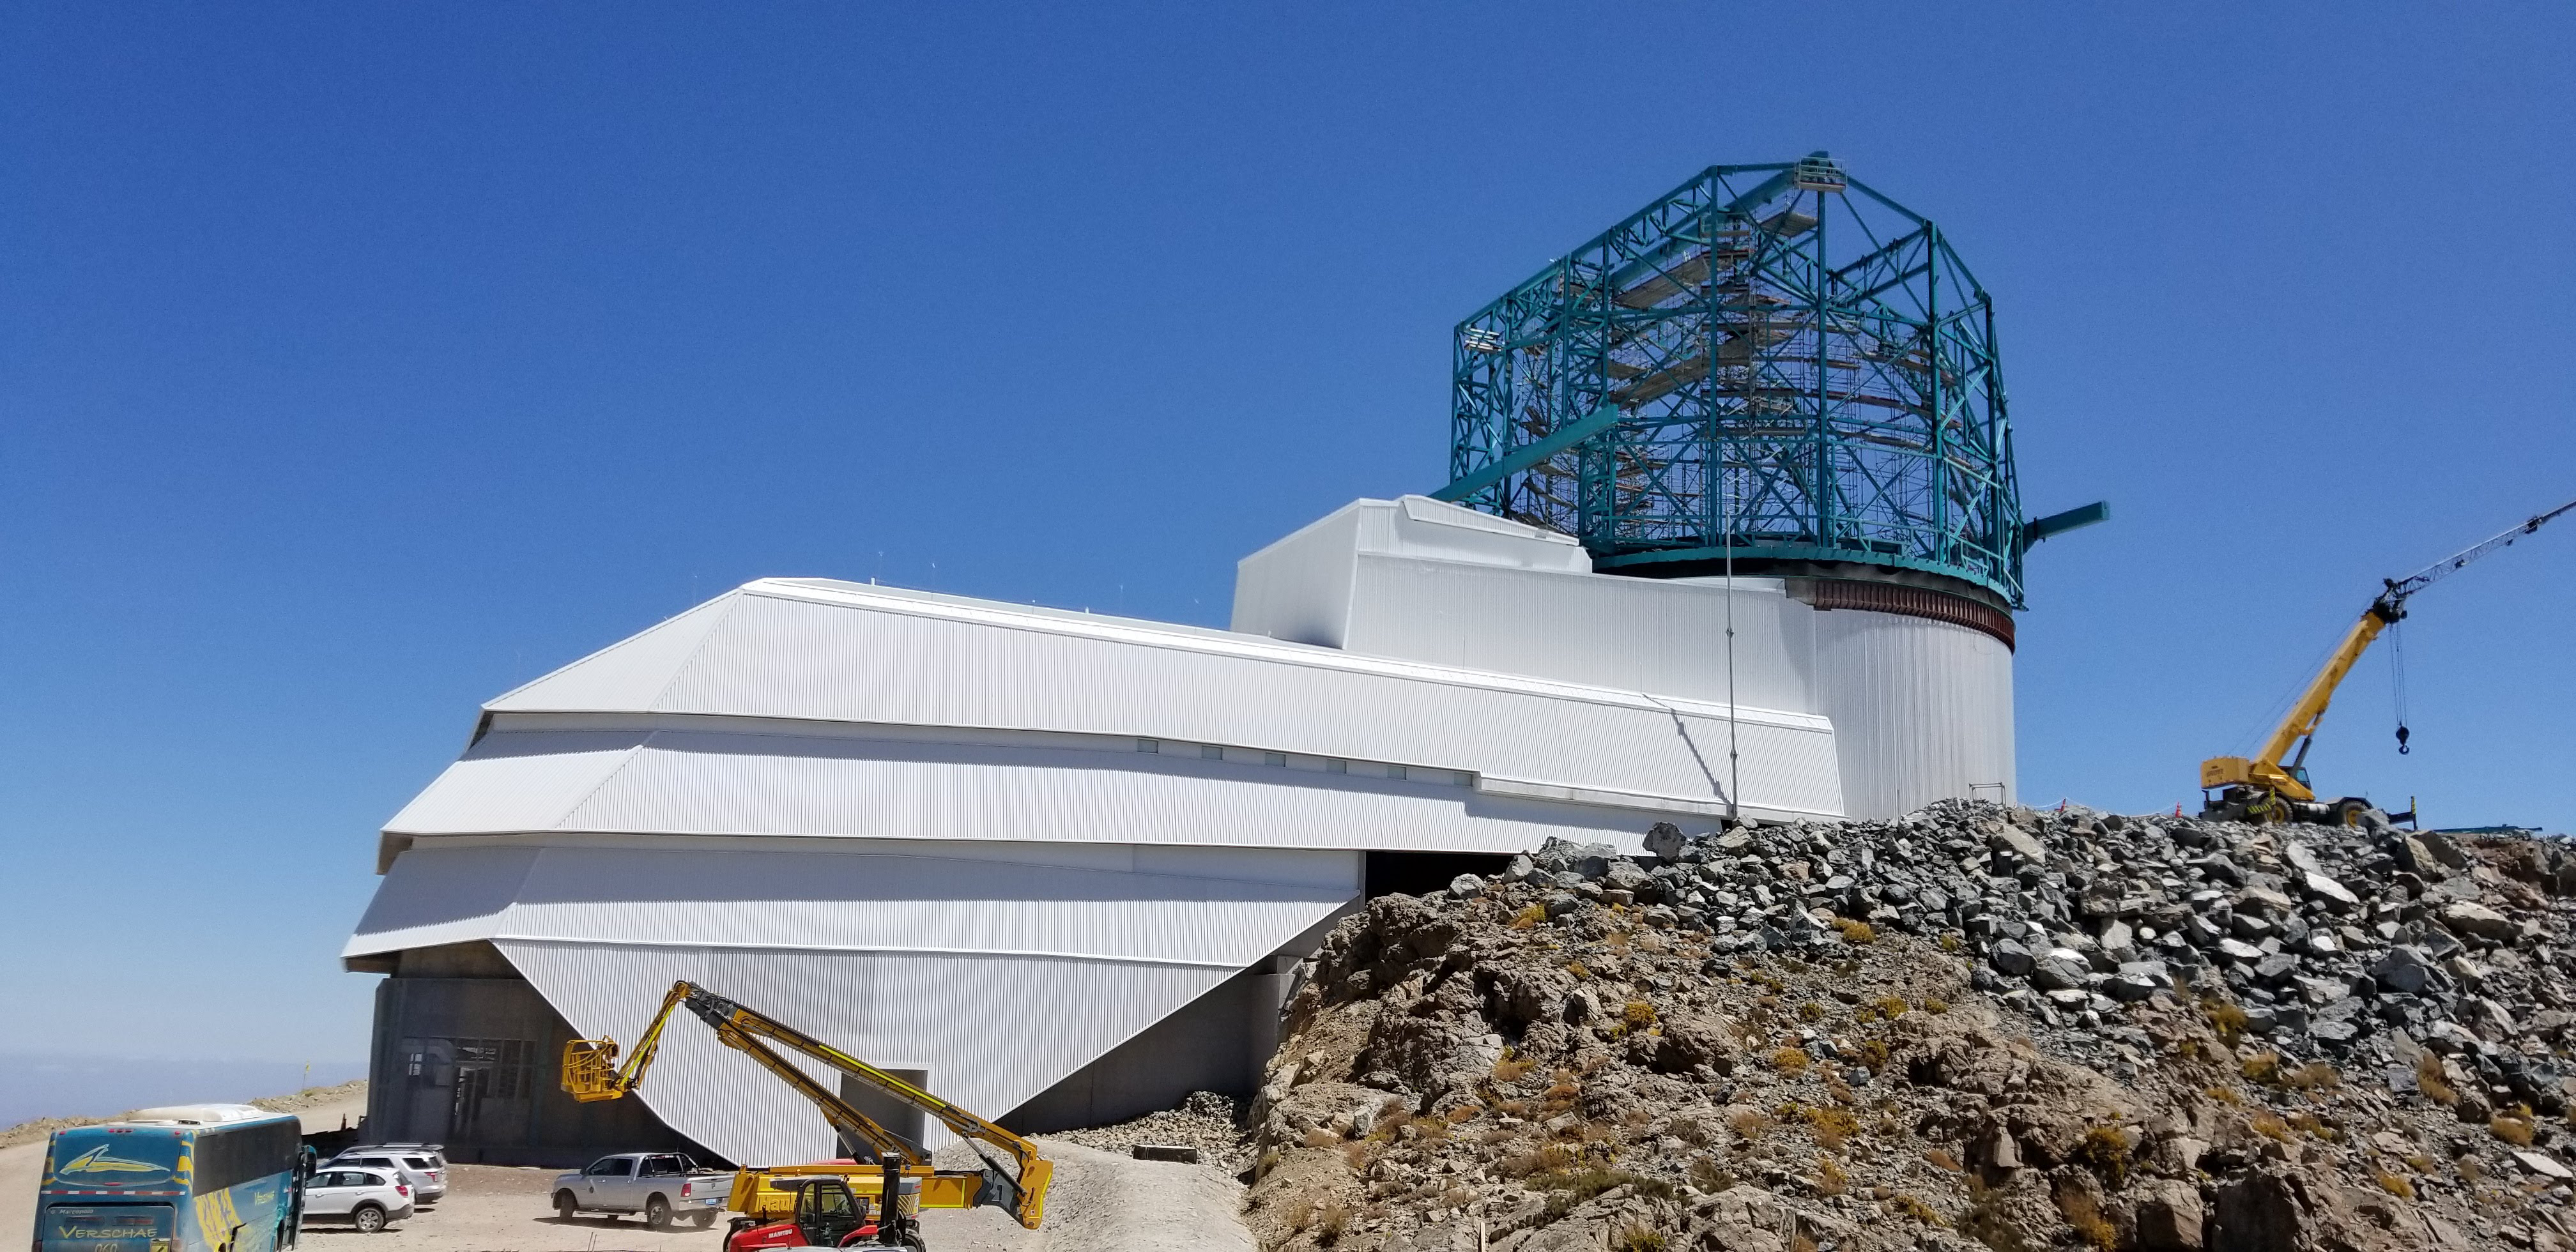

Summit Construction Progress March 2019

The summit has been buzzing with activity this month; highlights include the ongoing assembly and verification of the Coating Plant, Secondary Mirror (M2) cell assembly unpacking and integration with the M2 cart, and progress on the Dome, including installation of the side wall purlins and upper dome platform.

Credit: Rubin Observatory/NSF/AURA